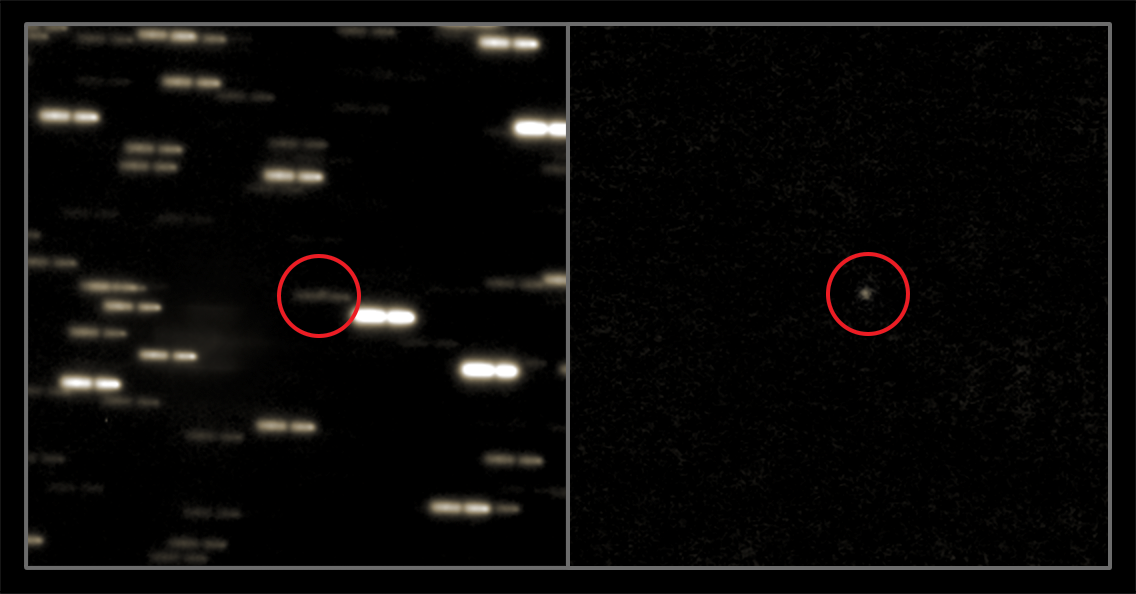

Rosetta’s comet is waking up

On 20 January 2014, ESA's Rosetta spacecraft emerged from a long deep-space hibernation to approach its target — comet 67P/Churyumov-Gerasimenko (67P/CG).

From our vantage point on Earth, comet 67P/CG has only just reappeared from behind the Sun. On 28 February 2014 ESO's Very Large Telescope (VLT) directed its gaze towards the comet as soon as it became visible from ESO's Paranal Observatory in Chile. ESO is collaborating with ESA to monitor the comet from the ground as it is approached by Rosetta over the coming months. These observations will prepare for the spacecraft's major rendezvous with the comet, planned for August of this year (see potw1403a).

This new image, and many more to come, will be used by ESA to refine Rosetta's navigation, and to monitor how much dust the comet is releasing. The image on the left was created by stacking the individual exposures to show the background stars — they were then shifted to compensate for the motion of the comet, which appears as a small dot right on top of one of the star trails (at the centre of the circle). The image on the right shows the comet with the stars subtracted out.

This new image shows a brightening of the comet, indicating that the ice at its heart has started to evaporate as it warms up in its approach to the Sun. Just like the Rosetta spacecraft, the comet itself is emerging from hibernation.

Credit: ESO/C. Snodgrass (Max Planck Institute for Solar System Research, Germany) & O. Hainaut (ESO)